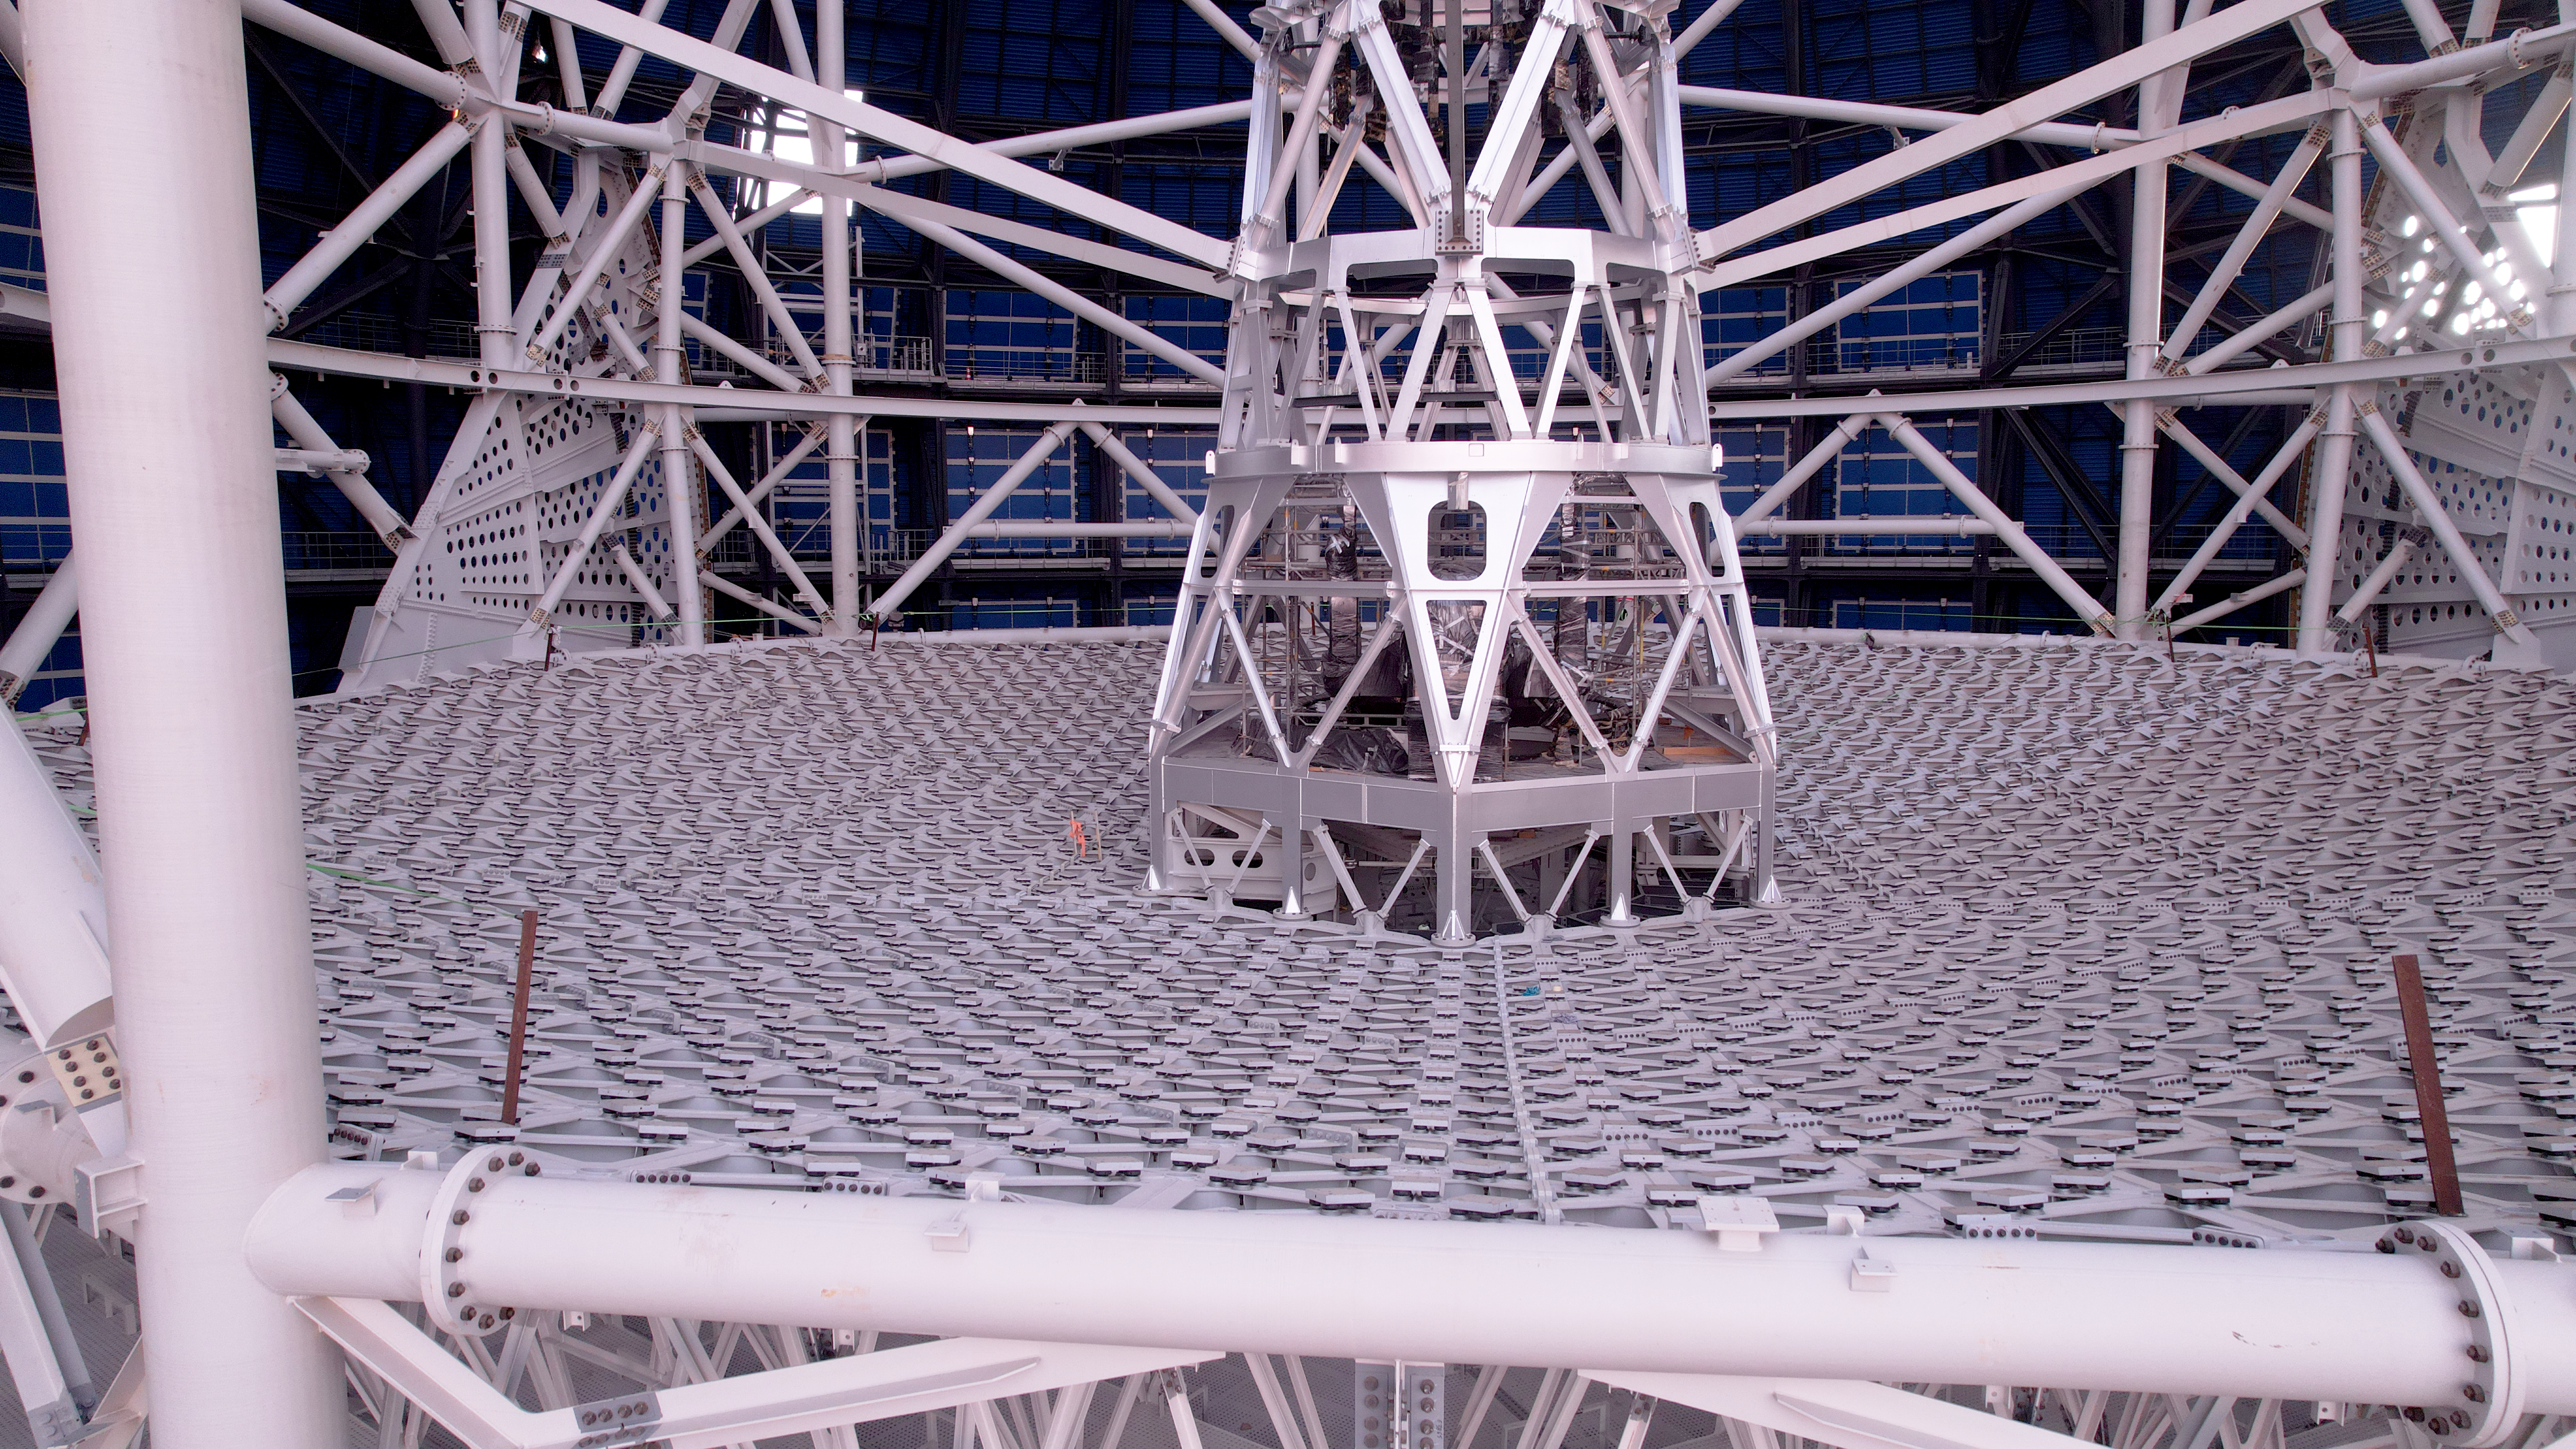

The ELT web that will hold up the world

This photo, taken on 1 May 2025 at Cerro Armazones in Chile's Atacama Desert, shows a close-up of the main structure that will hold the 39m main mirror of ESO's Extremely Large Telescope (ELT). The mirror will be made up of 798 hexagonal segments.

Credit: ESO/G. Vecchia